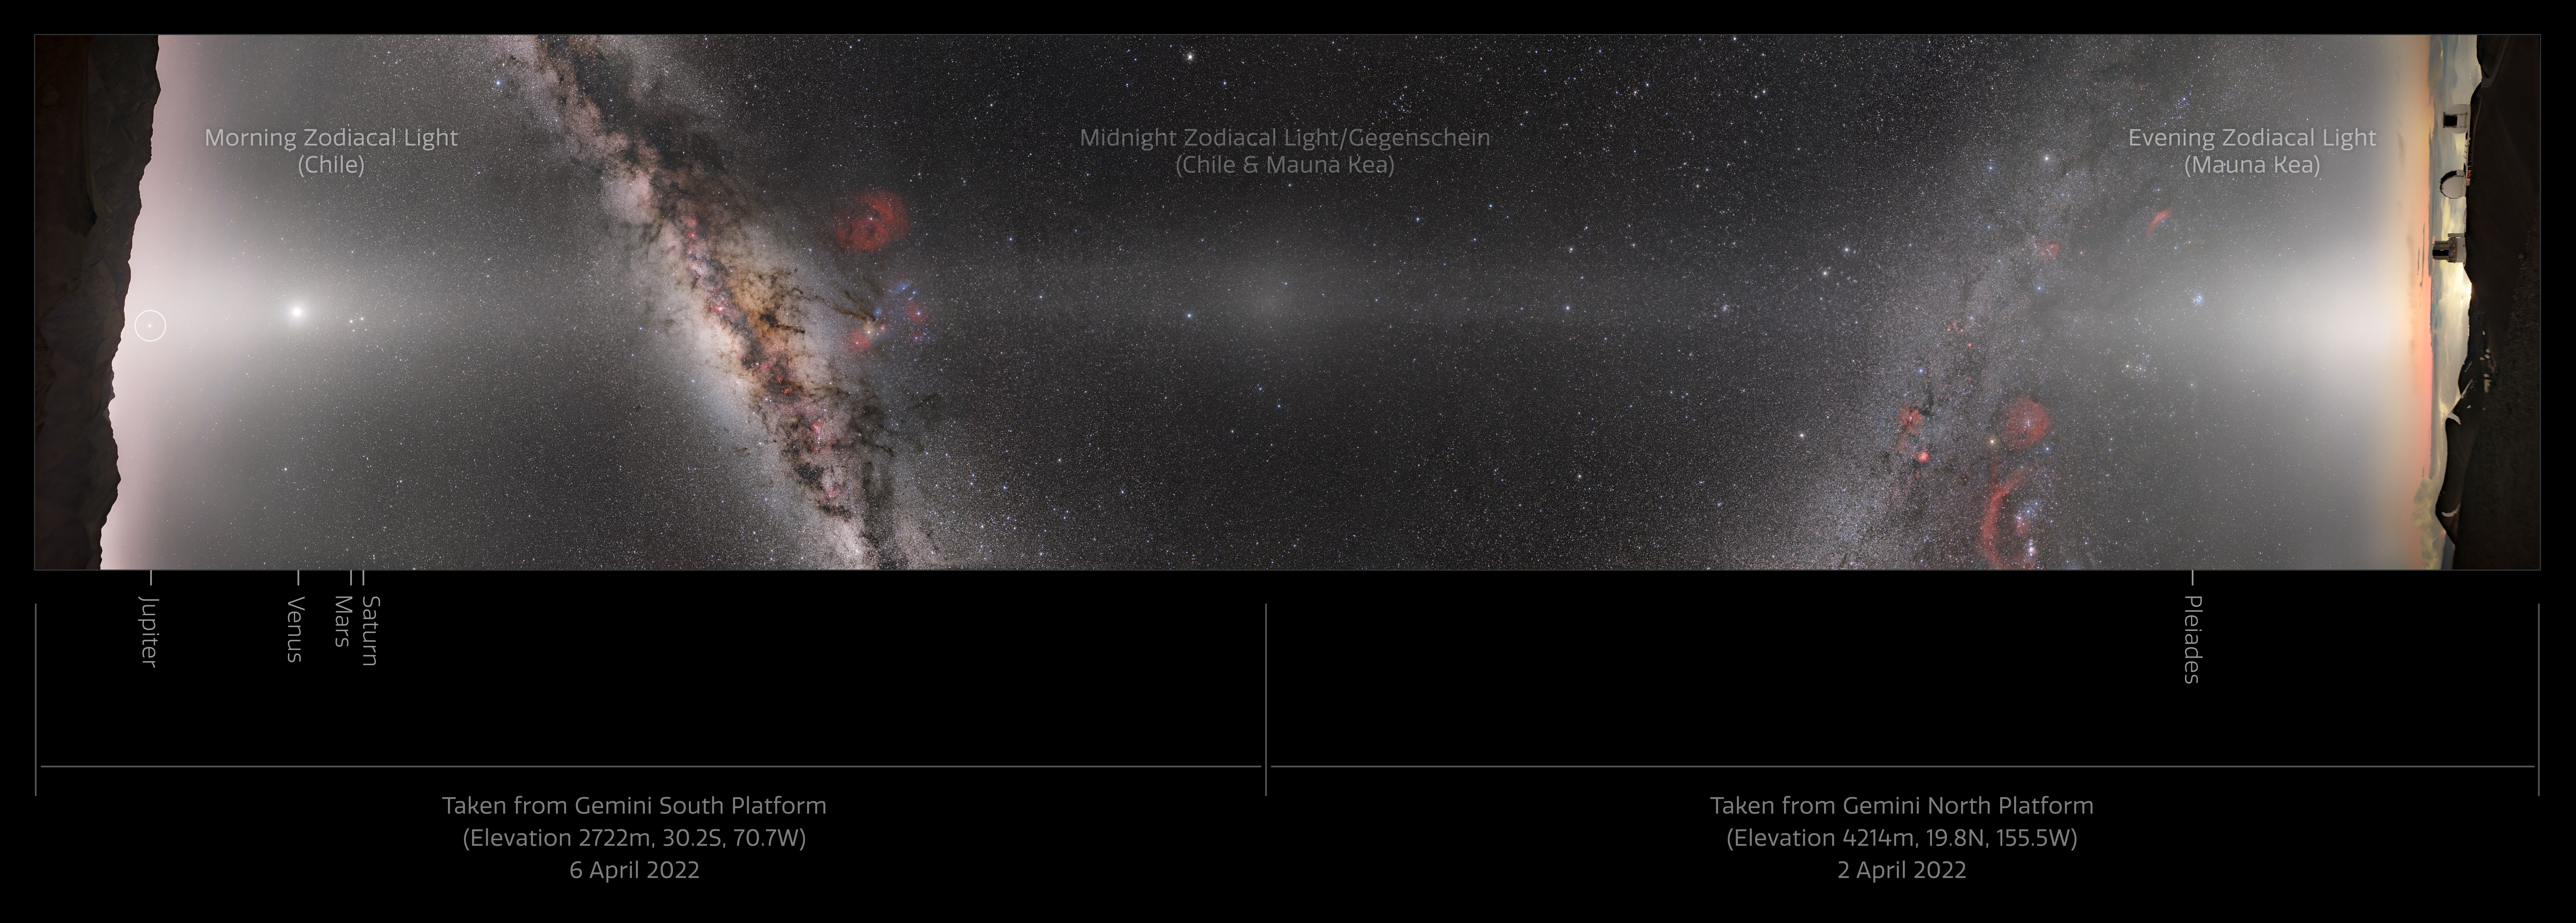

Composite Image from Gemini North and South

This is a composite panorama of the entire night sky taken from the platforms of Gemini South in Chile (left) and Gemini North in Hawai‘i (right). These two telescopes comprise the International Gemini Observatory, a Program of NSF NOIRLab. The bright white band streaking from left to right is zodiacal light, created by sunlight scattering off interplanetary dust dispersed throughout the Solar System. This light appears along the pathway of the Sun and planets across the sky, known as the ecliptic, and it's so bright that it can easily be mistaken for light pollution on a dark night. The bright patch of light at the center of the image is directly opposite the Sun in the sky. This spot is the Gegenschein. On the left side of the image you can zoom in to see a rising Jupiter along with Venus (brightest spot on the left), Mars, and Saturn in the middle of the zodiacal light.

The dust that produces the zodiacal light and Gegenschein comes from a variety of sources, including comet tails and asteroid collisions. Interestingly, Mars may actually produce a large portion of this dust as it sheds its atmosphere, based on recent studies.

This photo was taken as part of the recent NOIRLab 2022 Photo Expedition to all the NOIRLab sites.

Credit: NOIRLab/NSF/AURA/ P. Horálek (Institute of Physics in Opava), T. Slovinský